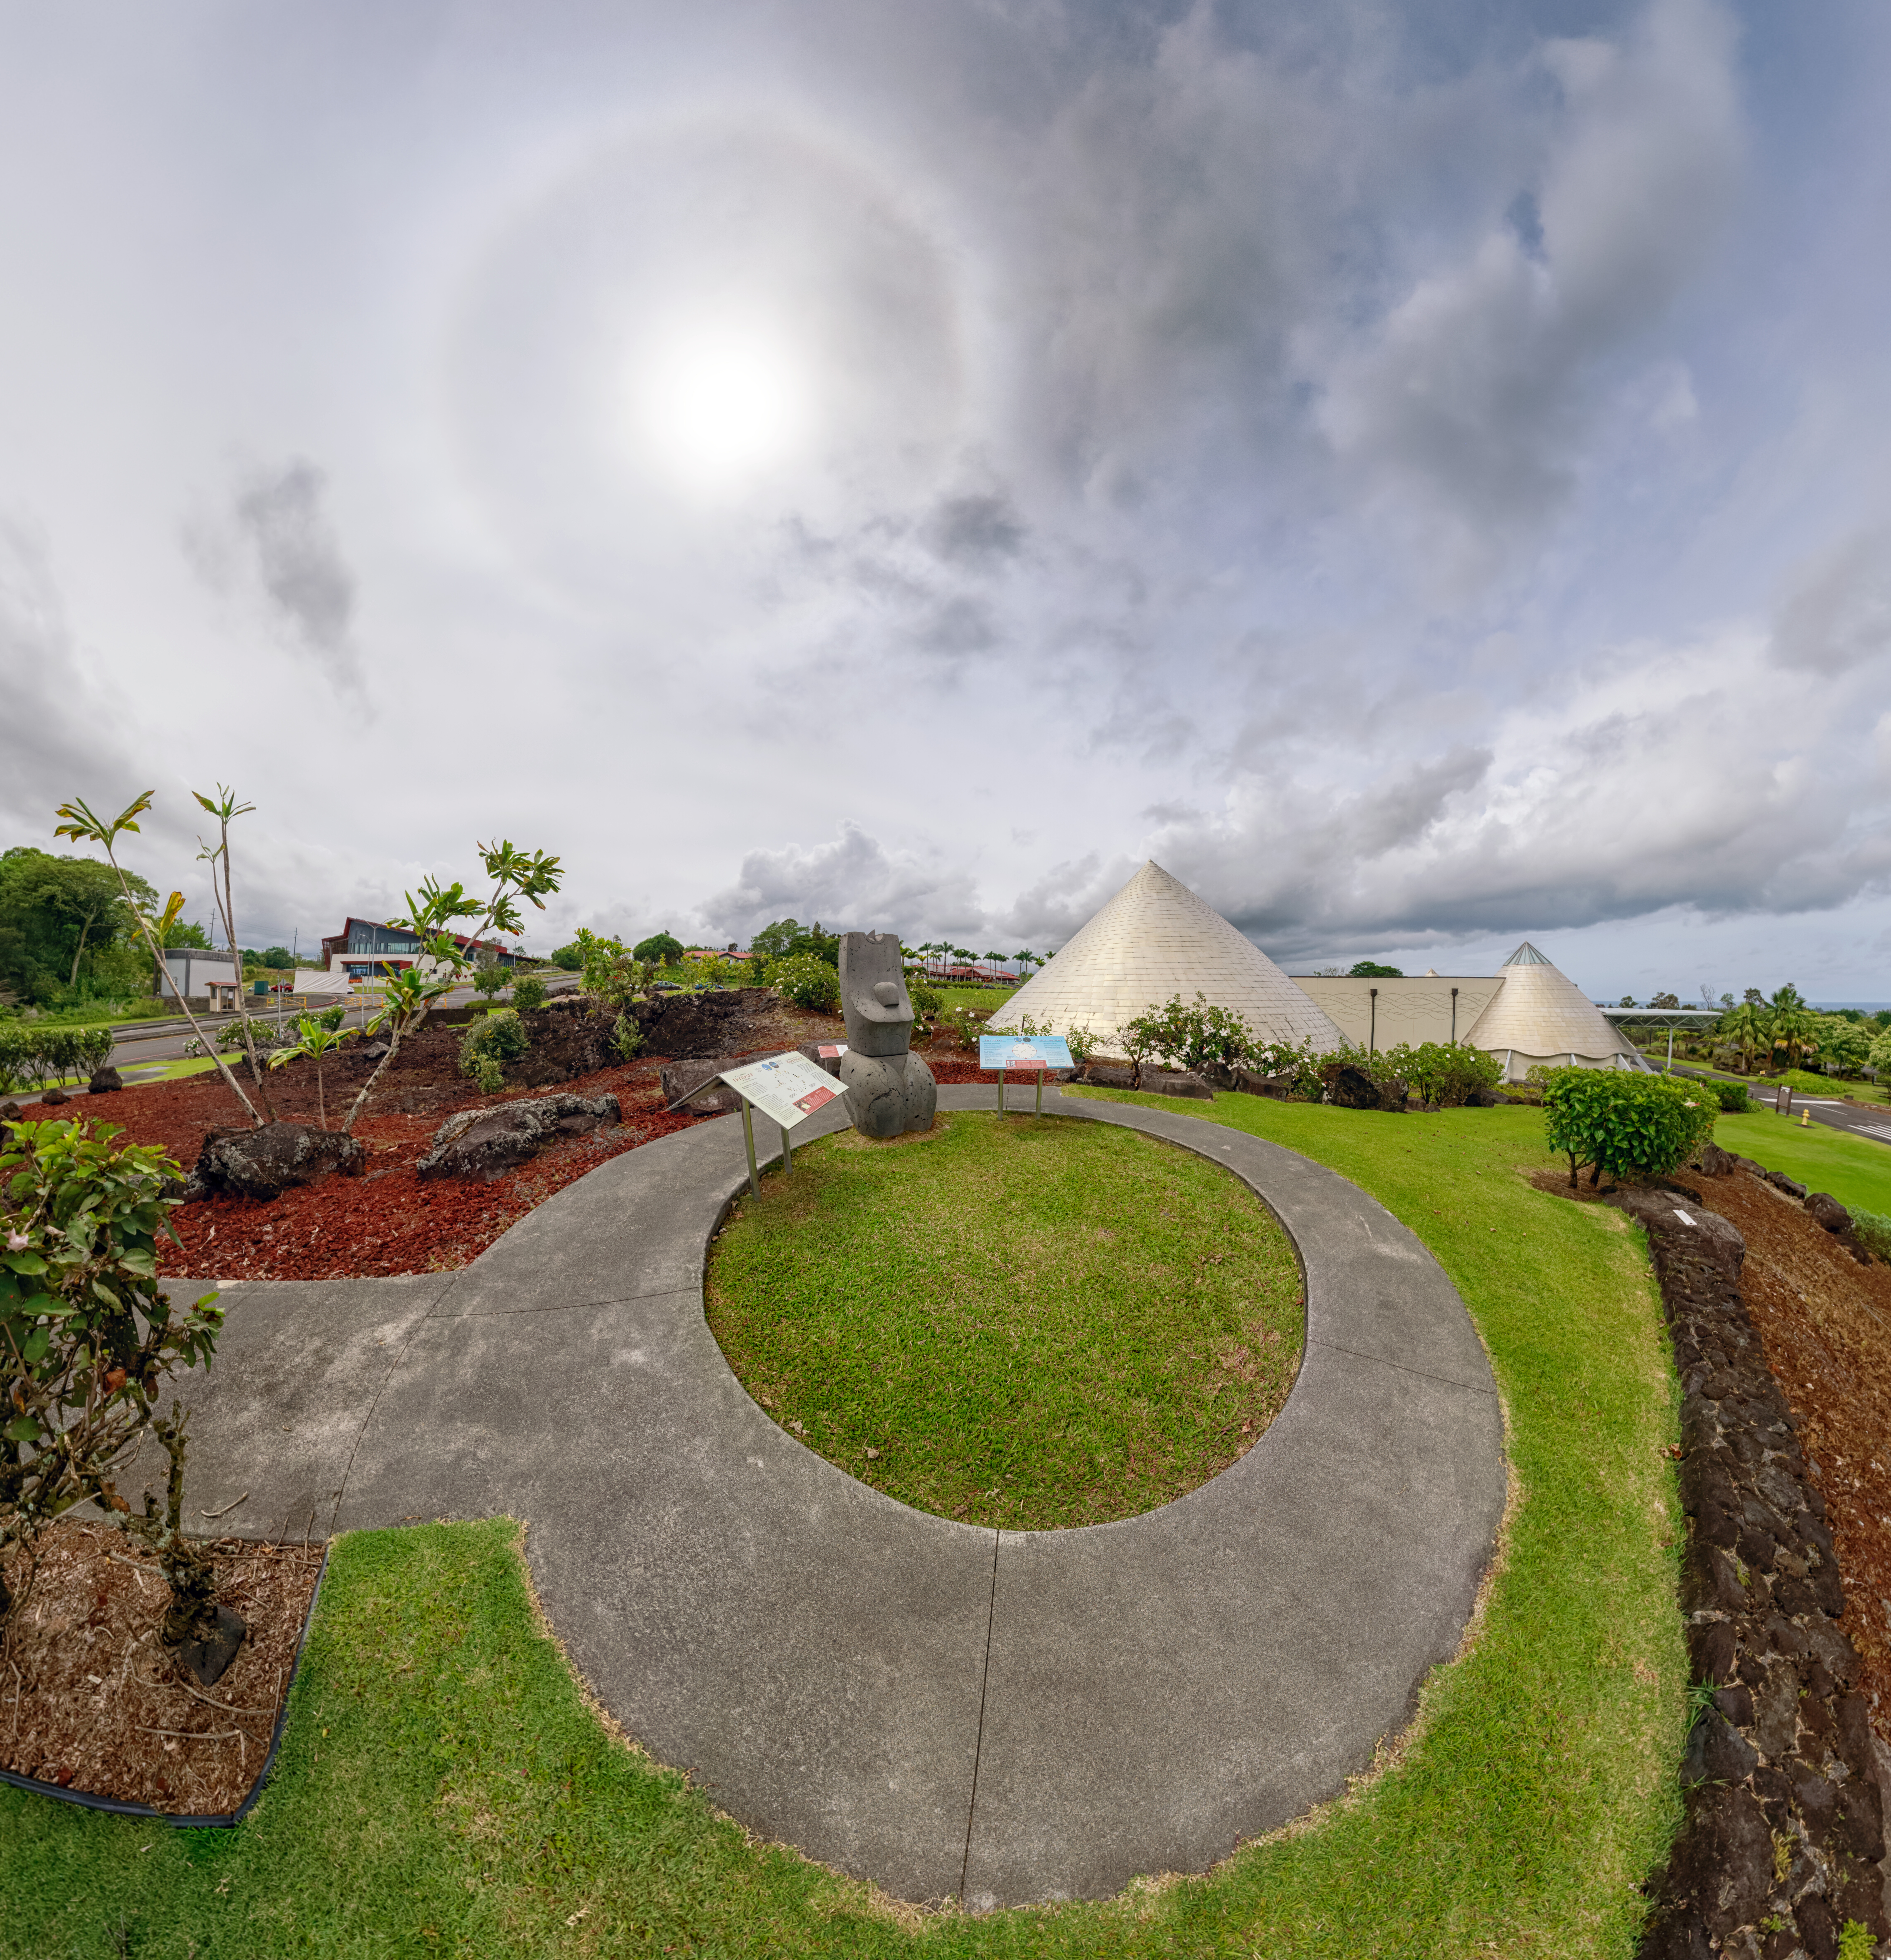

Gemini Hilo Base Fisheye View

A fisheye view of the Gemini North Hilo Base facility on a cloudy day.

Credit: NOIRLab/AURA/NSF/P. Horálek